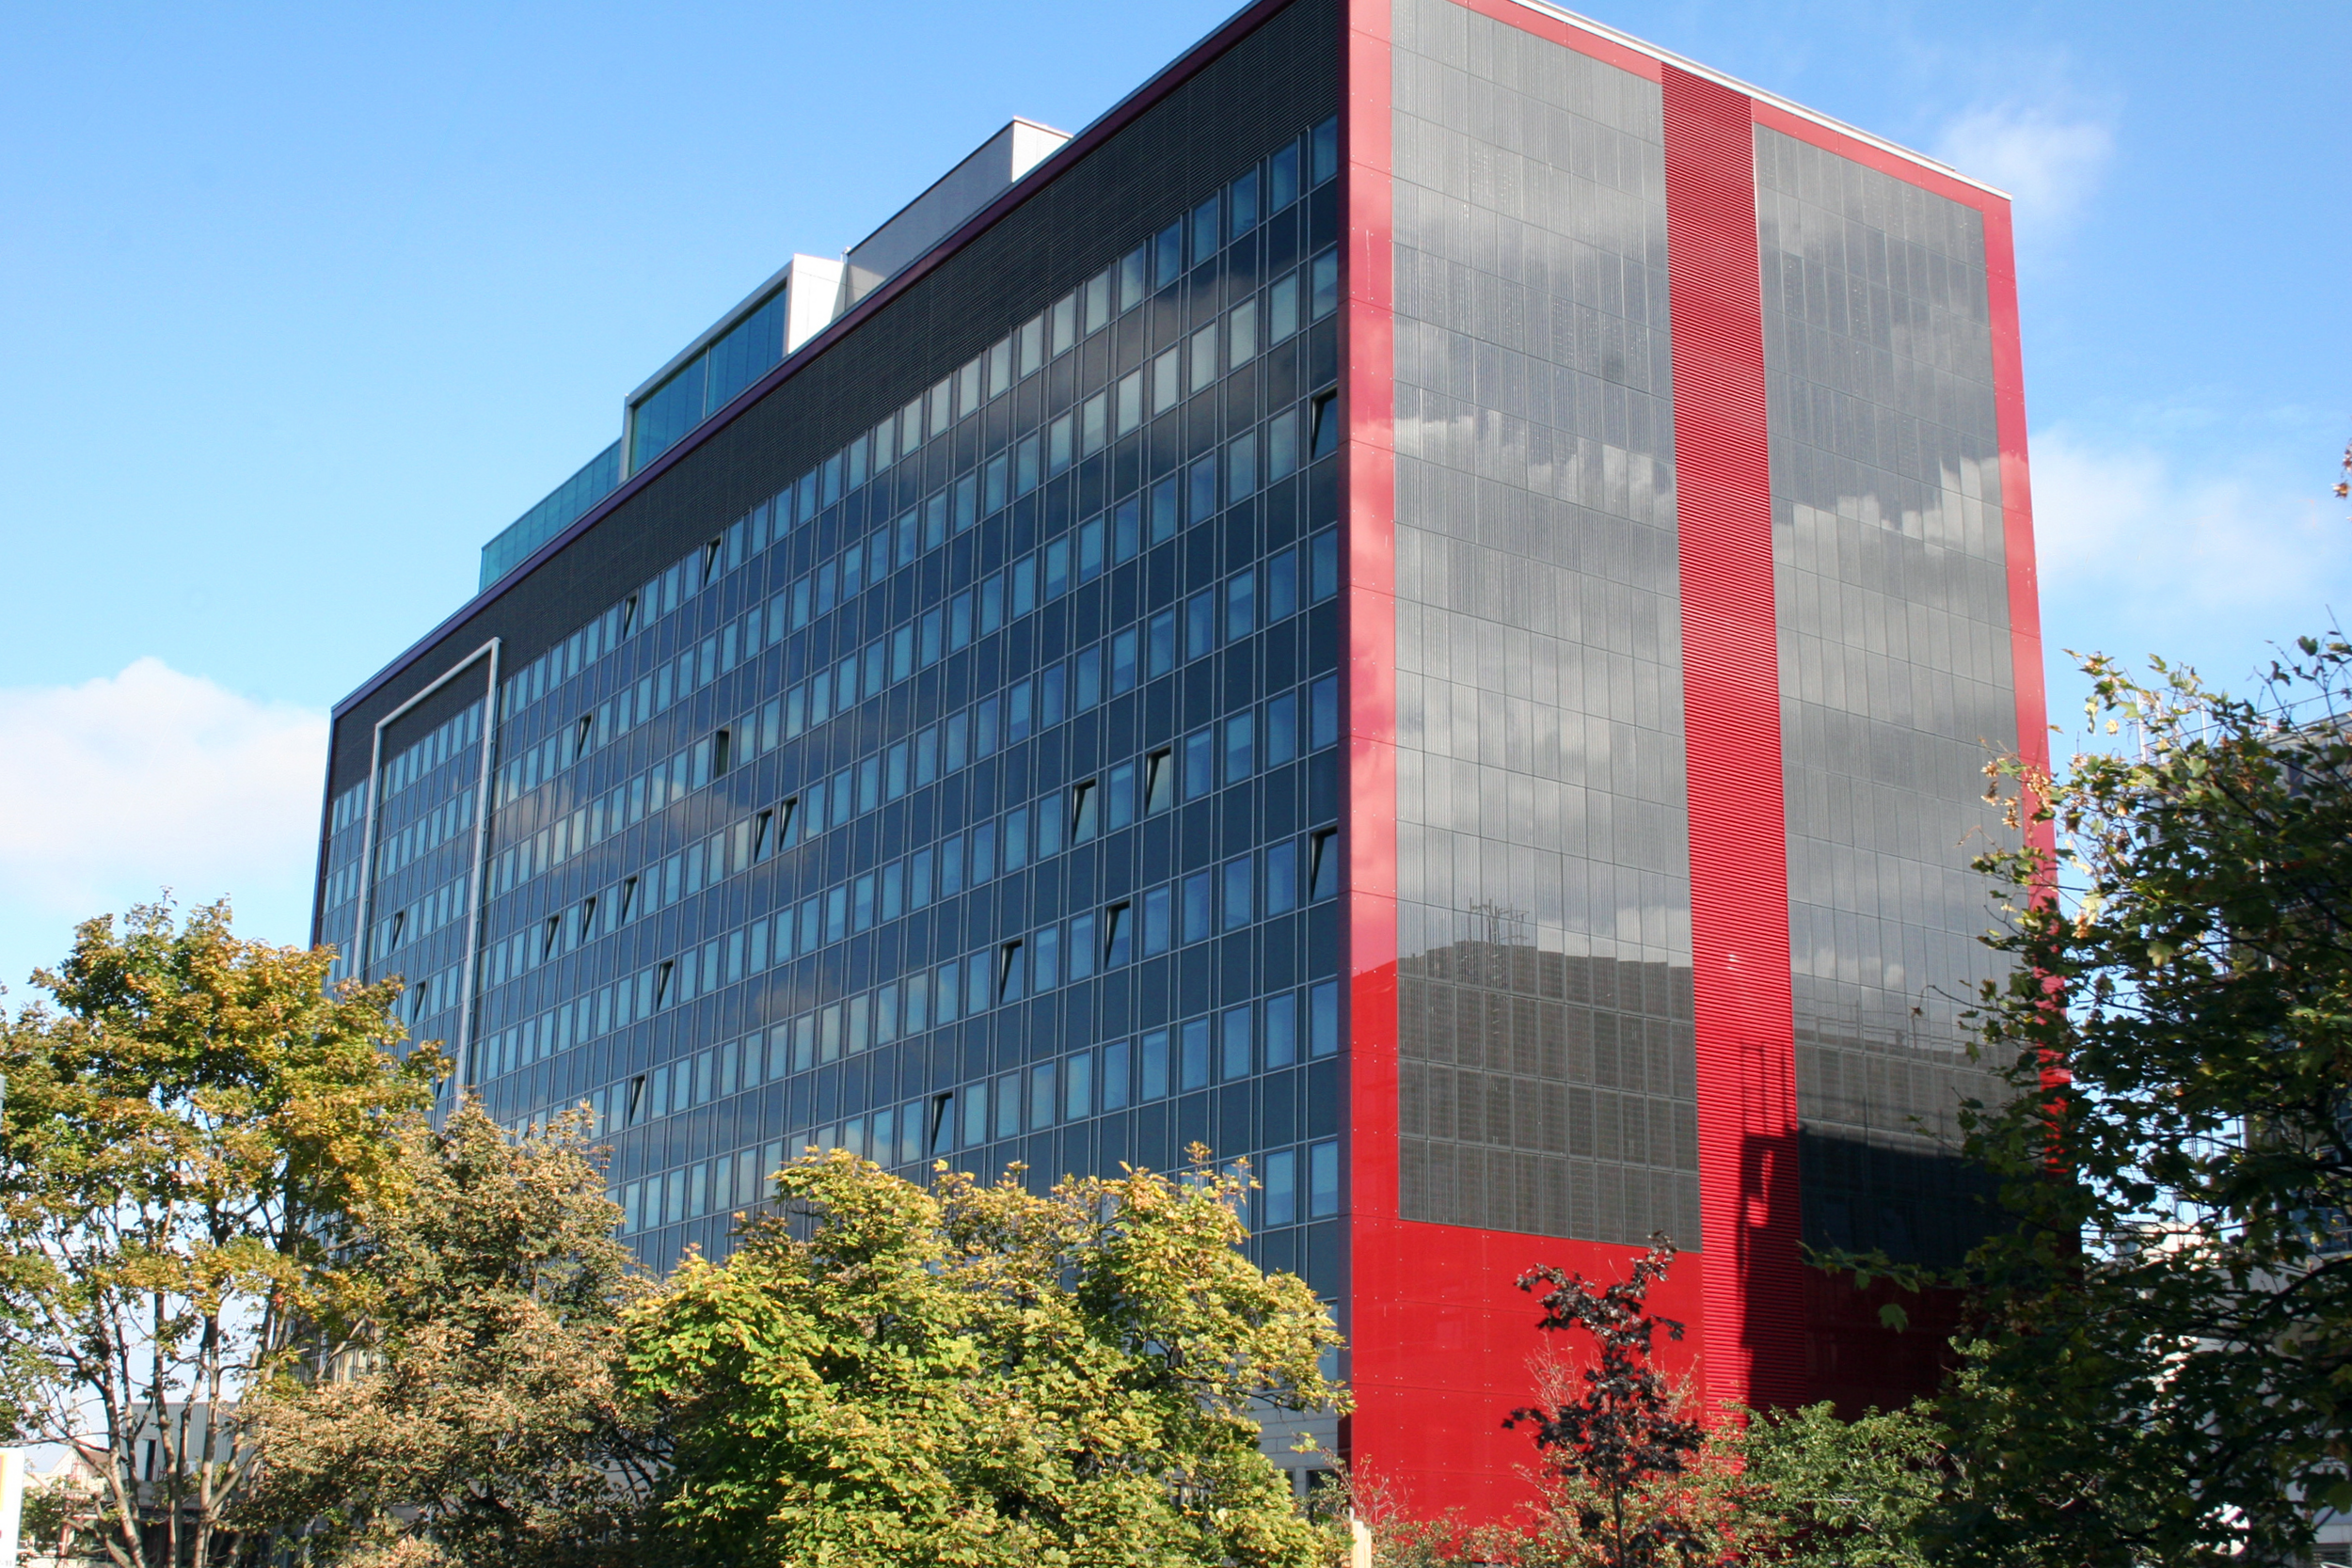

Wirtschaftskammer Österreich

Aussenwirtschaft Austria (Foreign Trade Austria) in Vienna will host an ESO industry event for an Austrian business delegation at the Austrian Federal Economic Chamber (Wirtschaftskammer Österreich, WKO) in Vienna.

Credit: Wirtschaftskammer Österreich